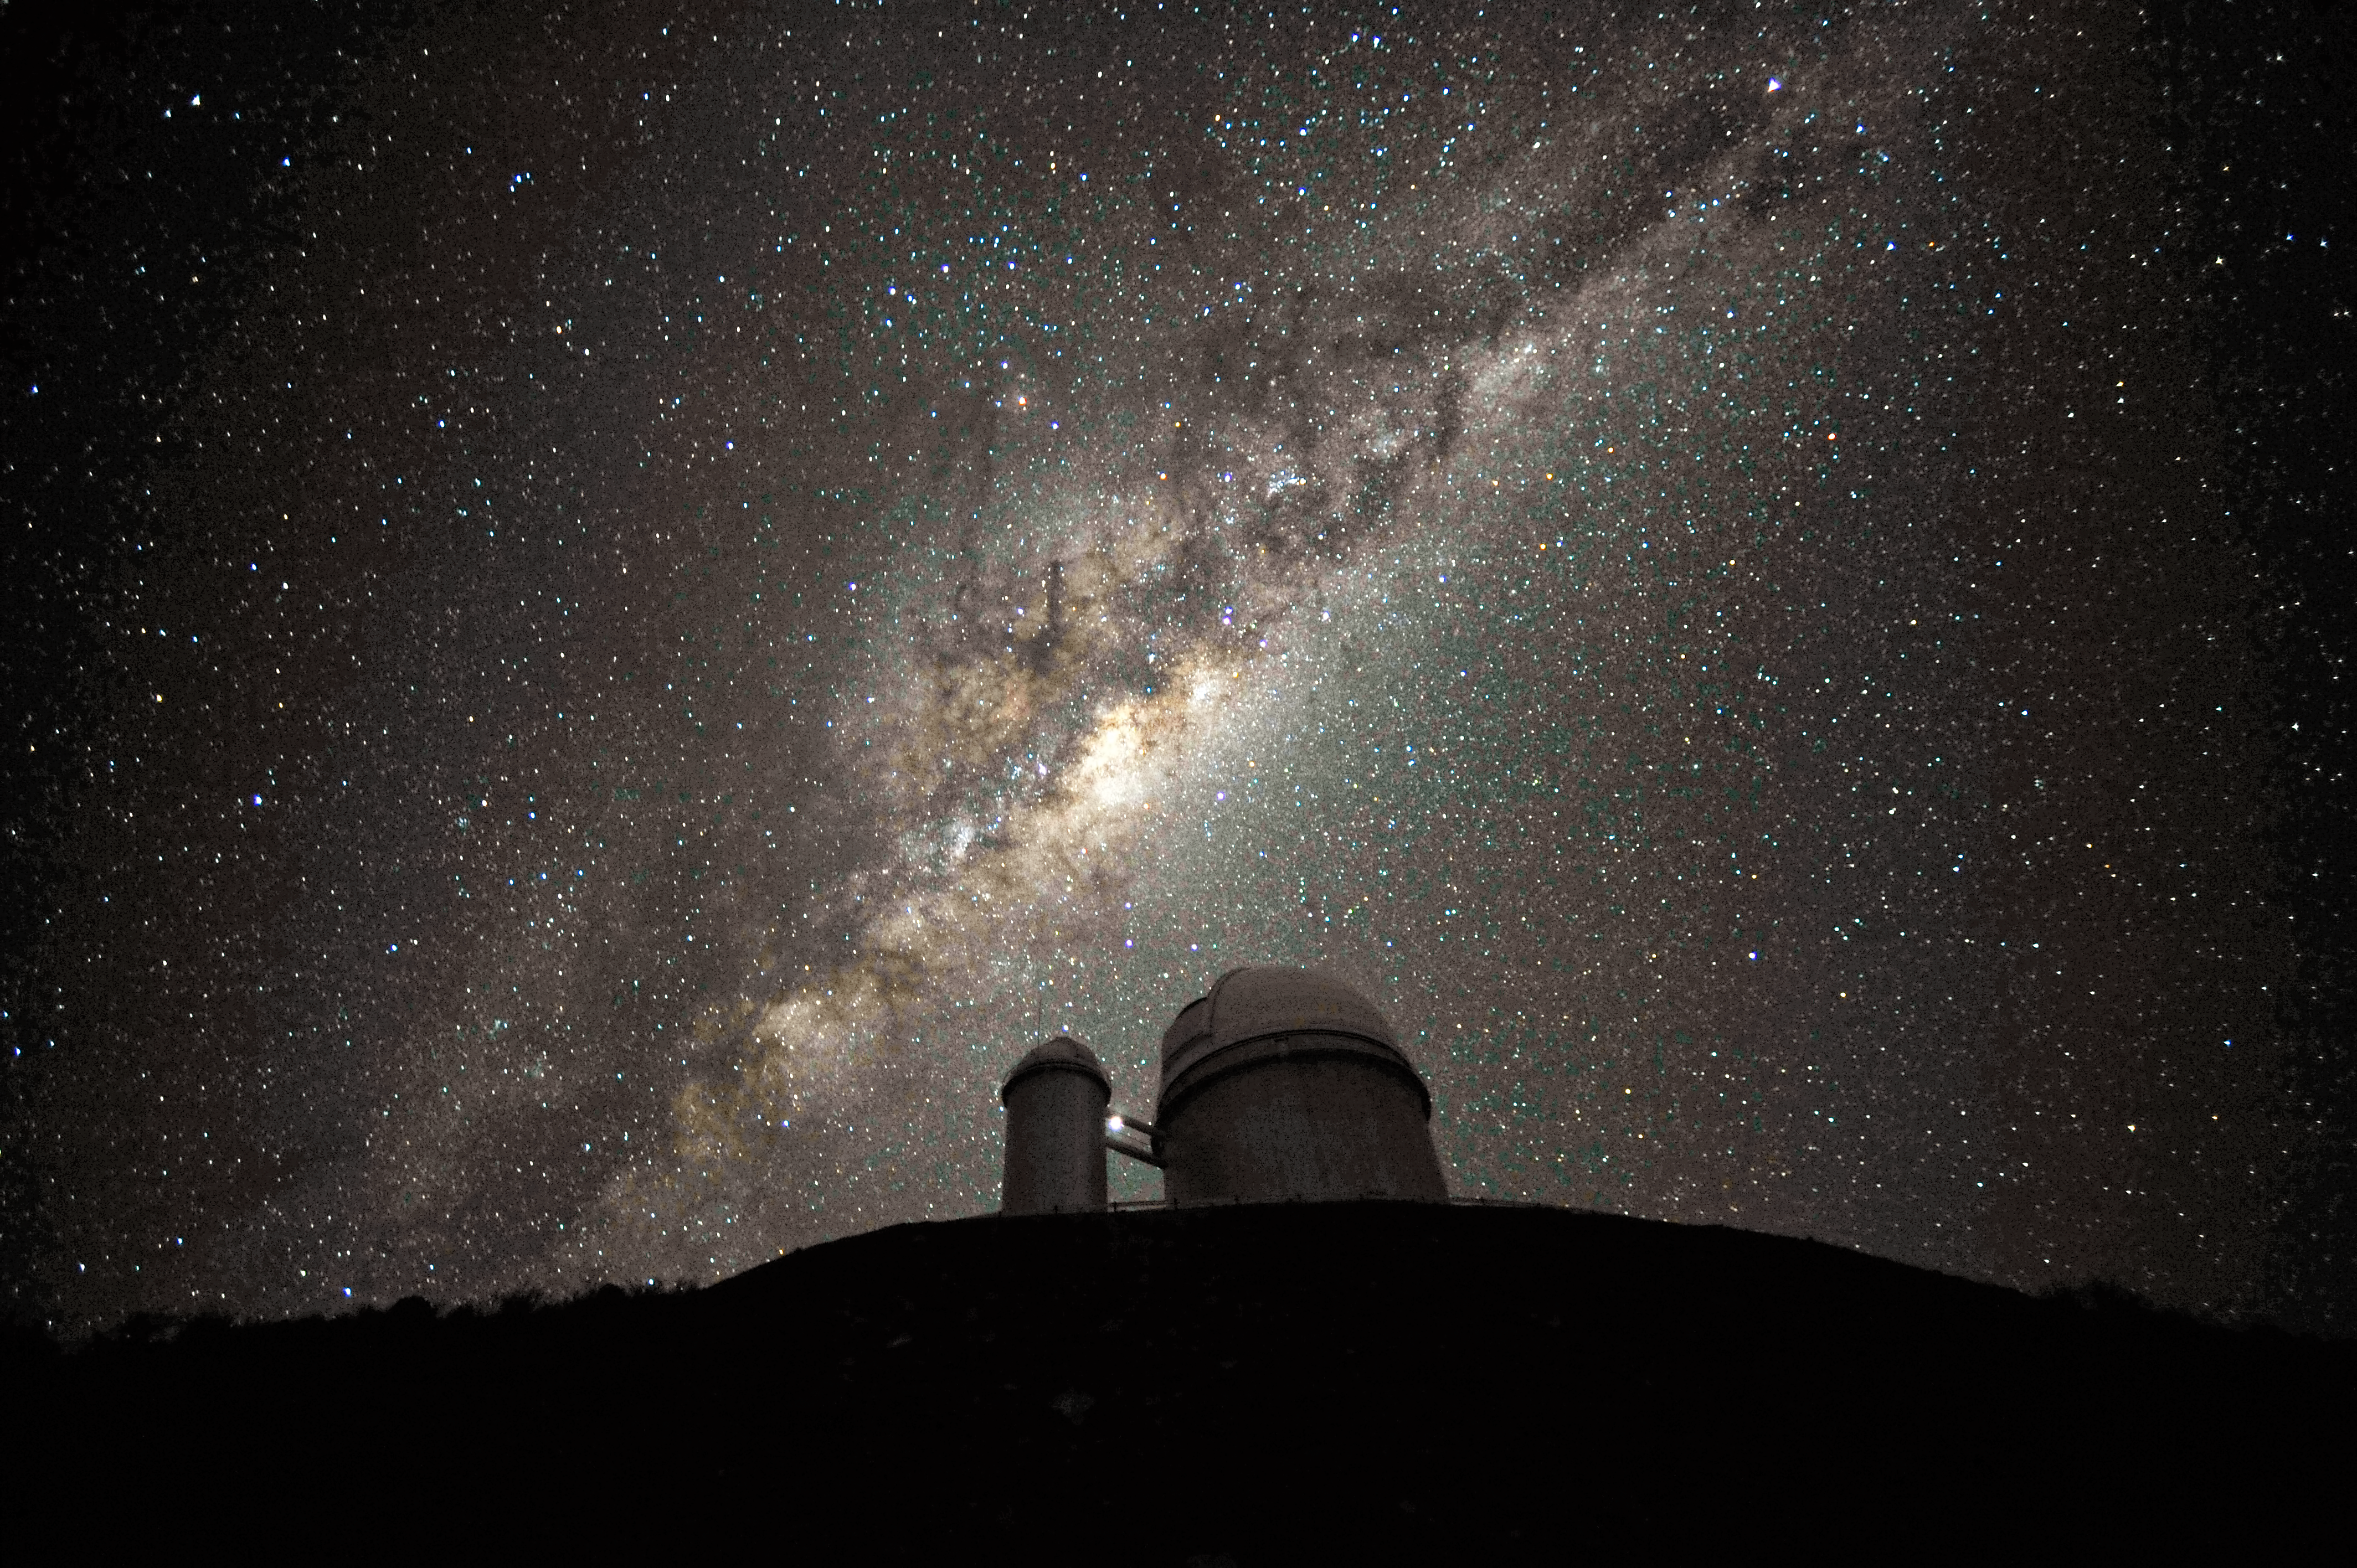

The galactic centre and bulge above the ESO 3.6-metre telescope

The ESO 3.6-metre telescope at La Silla, during observations. The Milky Way, our own galaxy, stretches across the picture: it is a disc-shaped structure seen perfectly edge-on. Above the telescope´s dome, here lit by the Moon, and partially hidden behind dark dust clouds, is the yellowish and prominent central bulge of the Milky Way. The whole plane of the galaxy is populated by about a hundred thousand million stars, as well as significant amounts of interstellar gas and dusts. The dust absorbs visible light and reemits it at longer wavelength, appearing totally opaque at our eyes. The ancient Andean civilizations saw in these dark lanes their animal-shaped constellations. By following the dark lane which seems to grow from the centre of the Galaxy toward the top, we find the reddish nebula around Antares (Alpha Scorpii). The Galactic Centre itself lies in the constellation of Sagittarius and reaches its maximum visibility during the austral winter season. The ESO 3.6-metre telescope, inaugurated in 1976, currently operates with the HARPS spectrograph, the most precise exoplanet “hunter” in the world. Located 600 km north of Santiago, at 2400 metres altitude in the outskirts of the Chilean Atacama Desert, La Silla was first ESO site in Chile and the largest observatory of its time.

This photograph was taken by ESO Photo Ambassador Serge Brunier.

Credit: ESO/S. Brunier